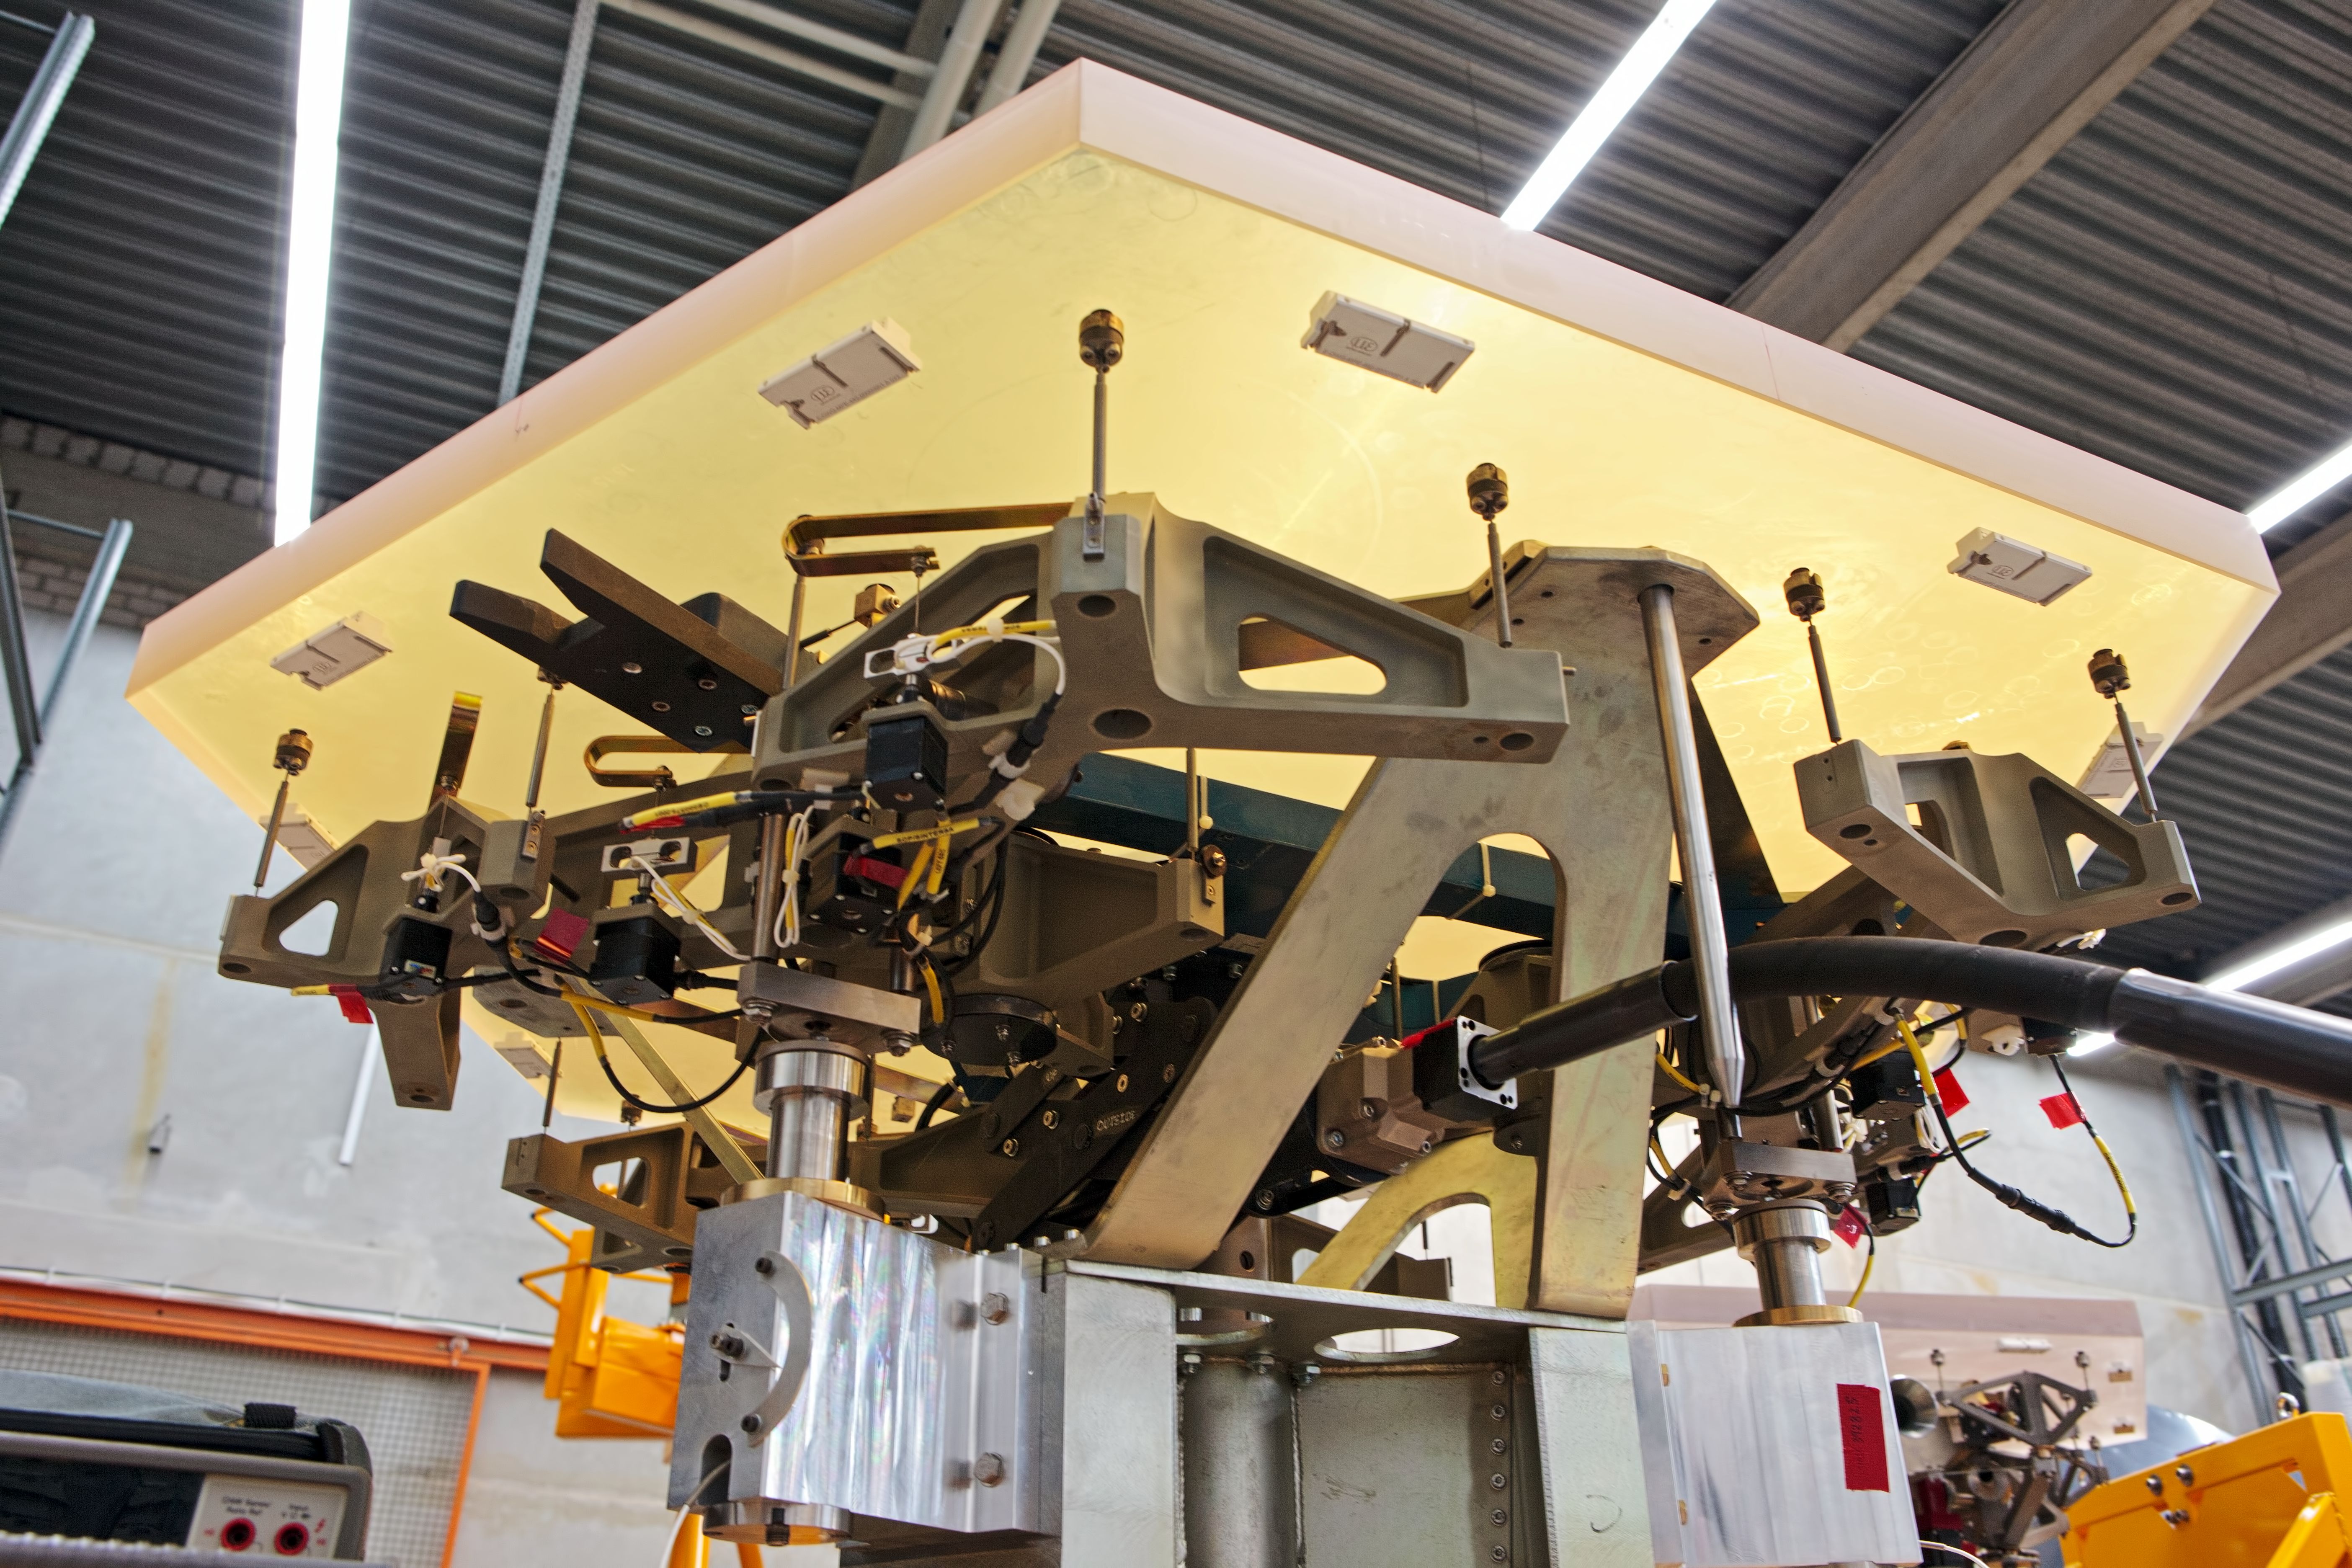

ELT mirror segments being tested

One segment of the giant primary mirror of the ELT undergoing testing at ESO’s facility in Germany in 2012.

Credit: ESO